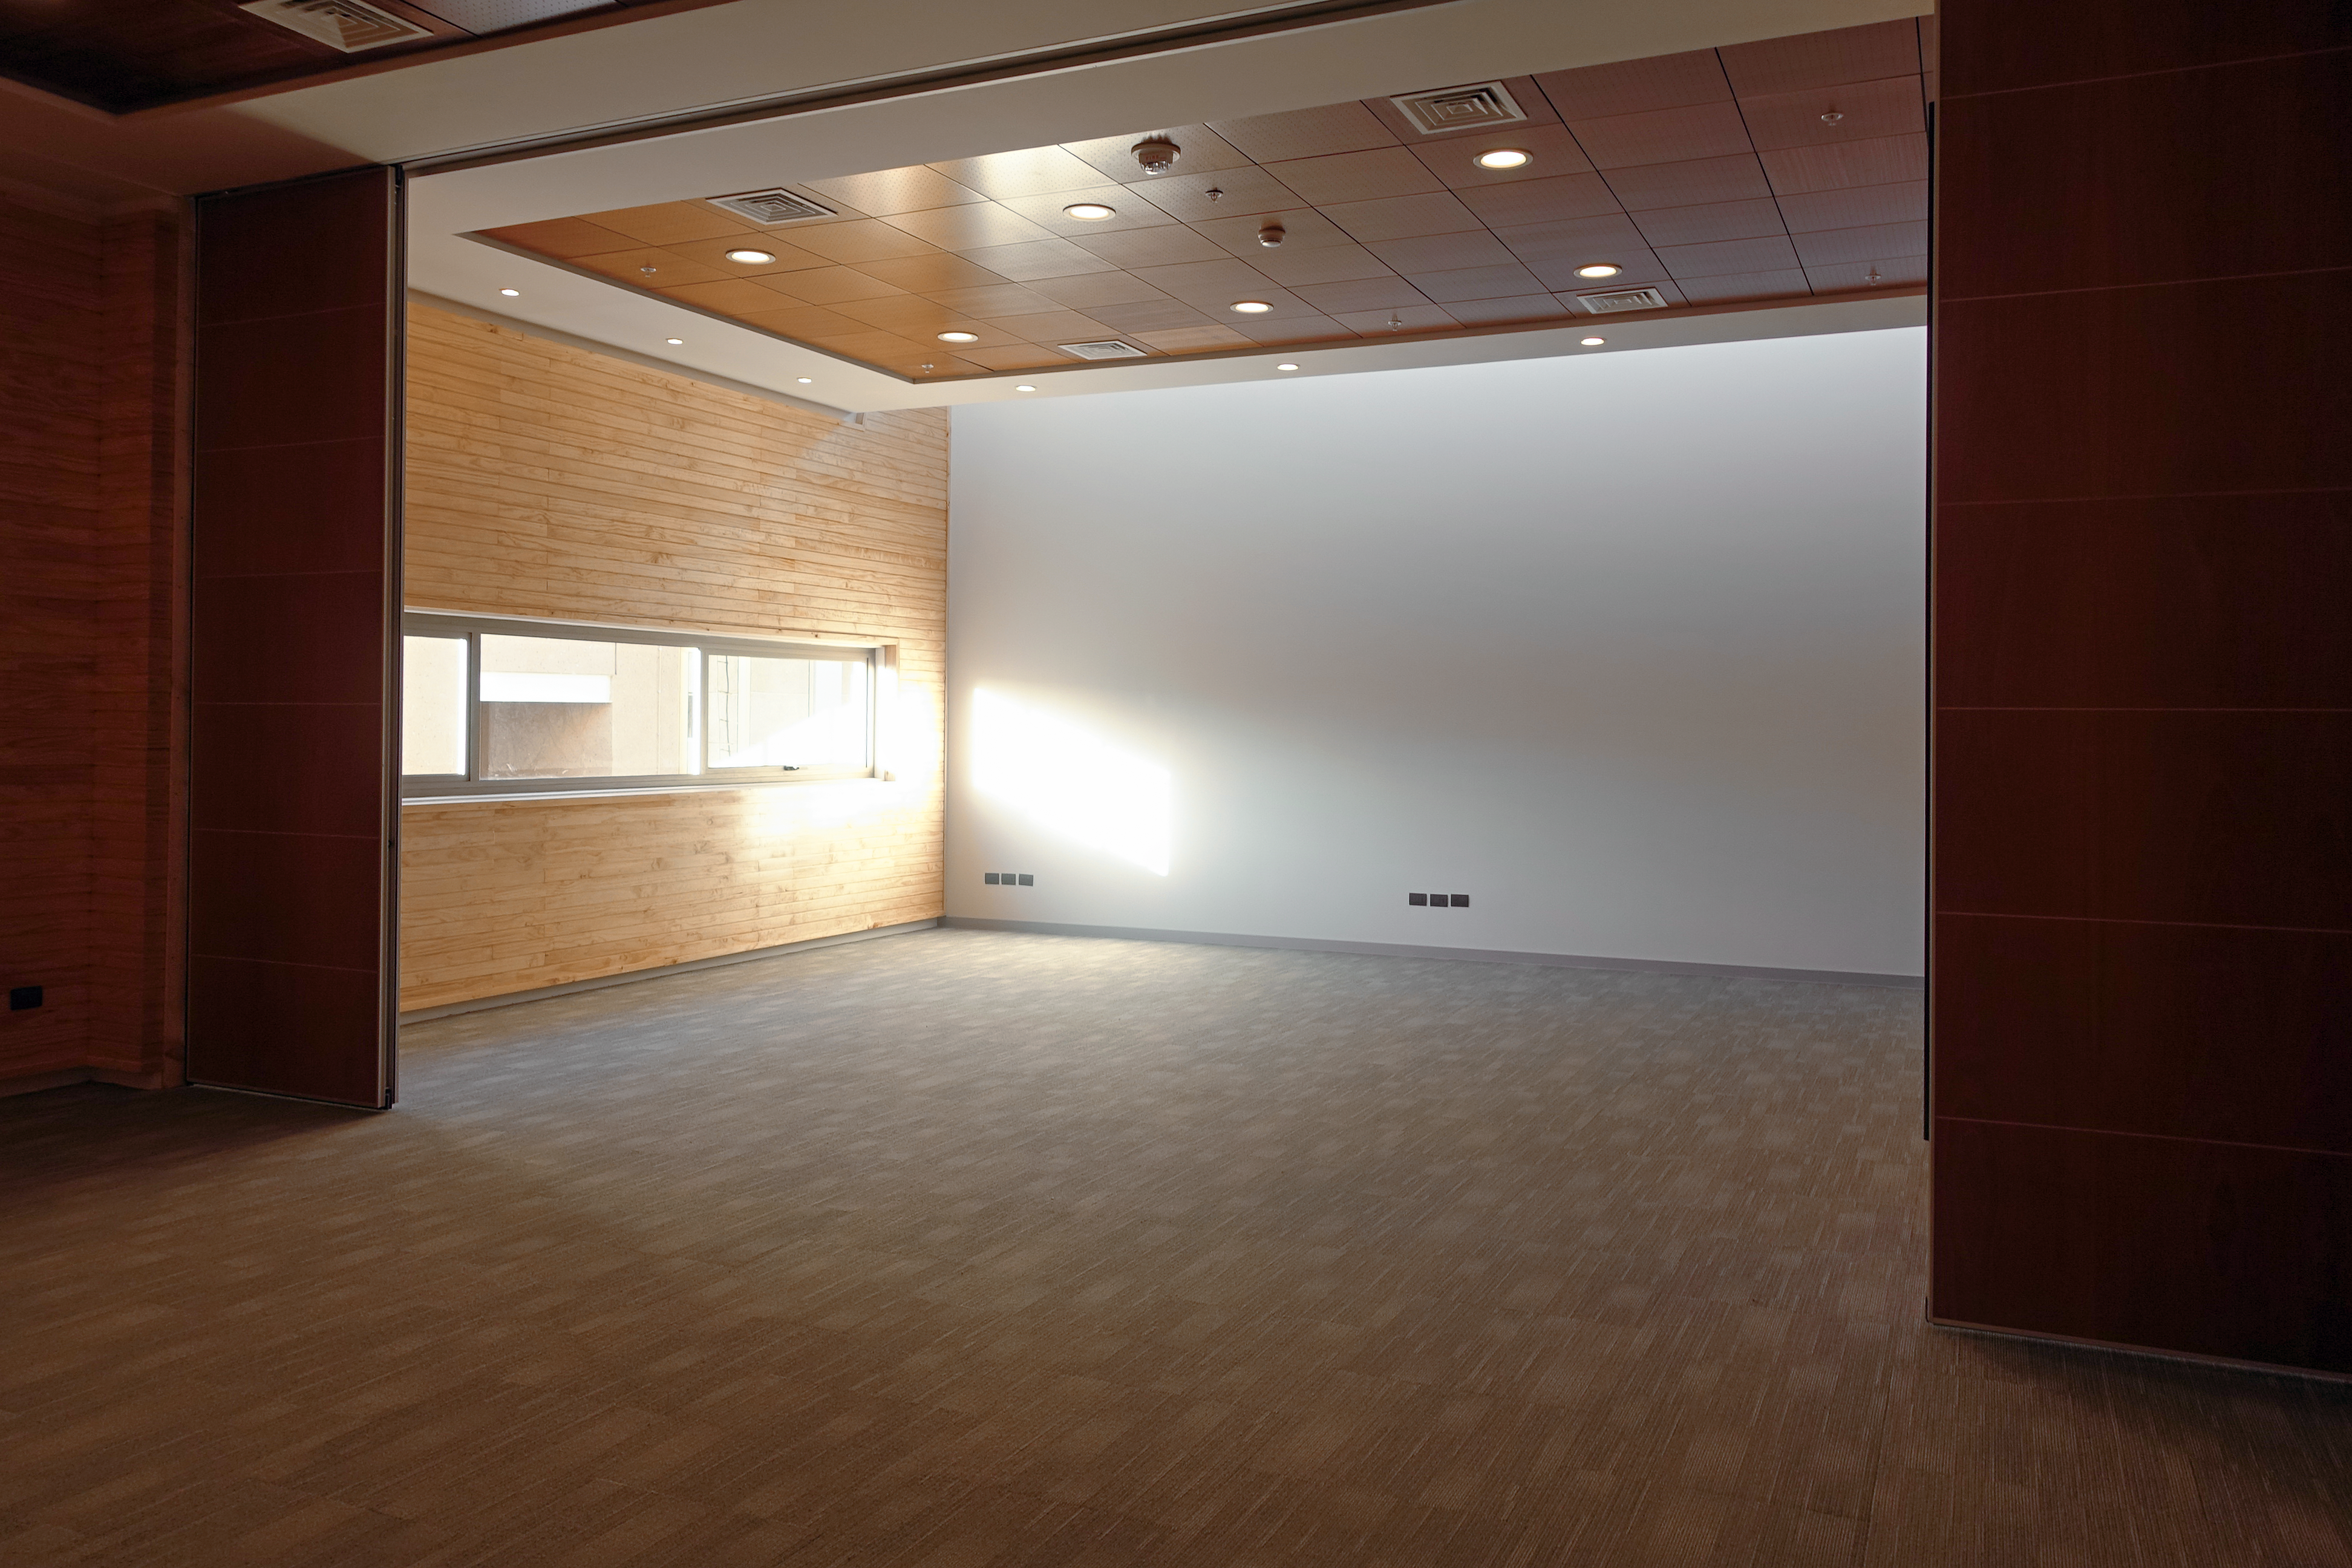

ALMA Residencia — auditorium

The Atacama Large Millimeter/submillimeter Array (ALMA) has been observing since 2011, but up to now the astronomers, engineers and technicians working at the site have had to live in temporary containers located at the facility’s basecamp. This situation has been resolved with the construction of the new ALMA Residencia.

This image shows the building's auditorium, where talks can be delivered.

Credit: ESO/W.Wild